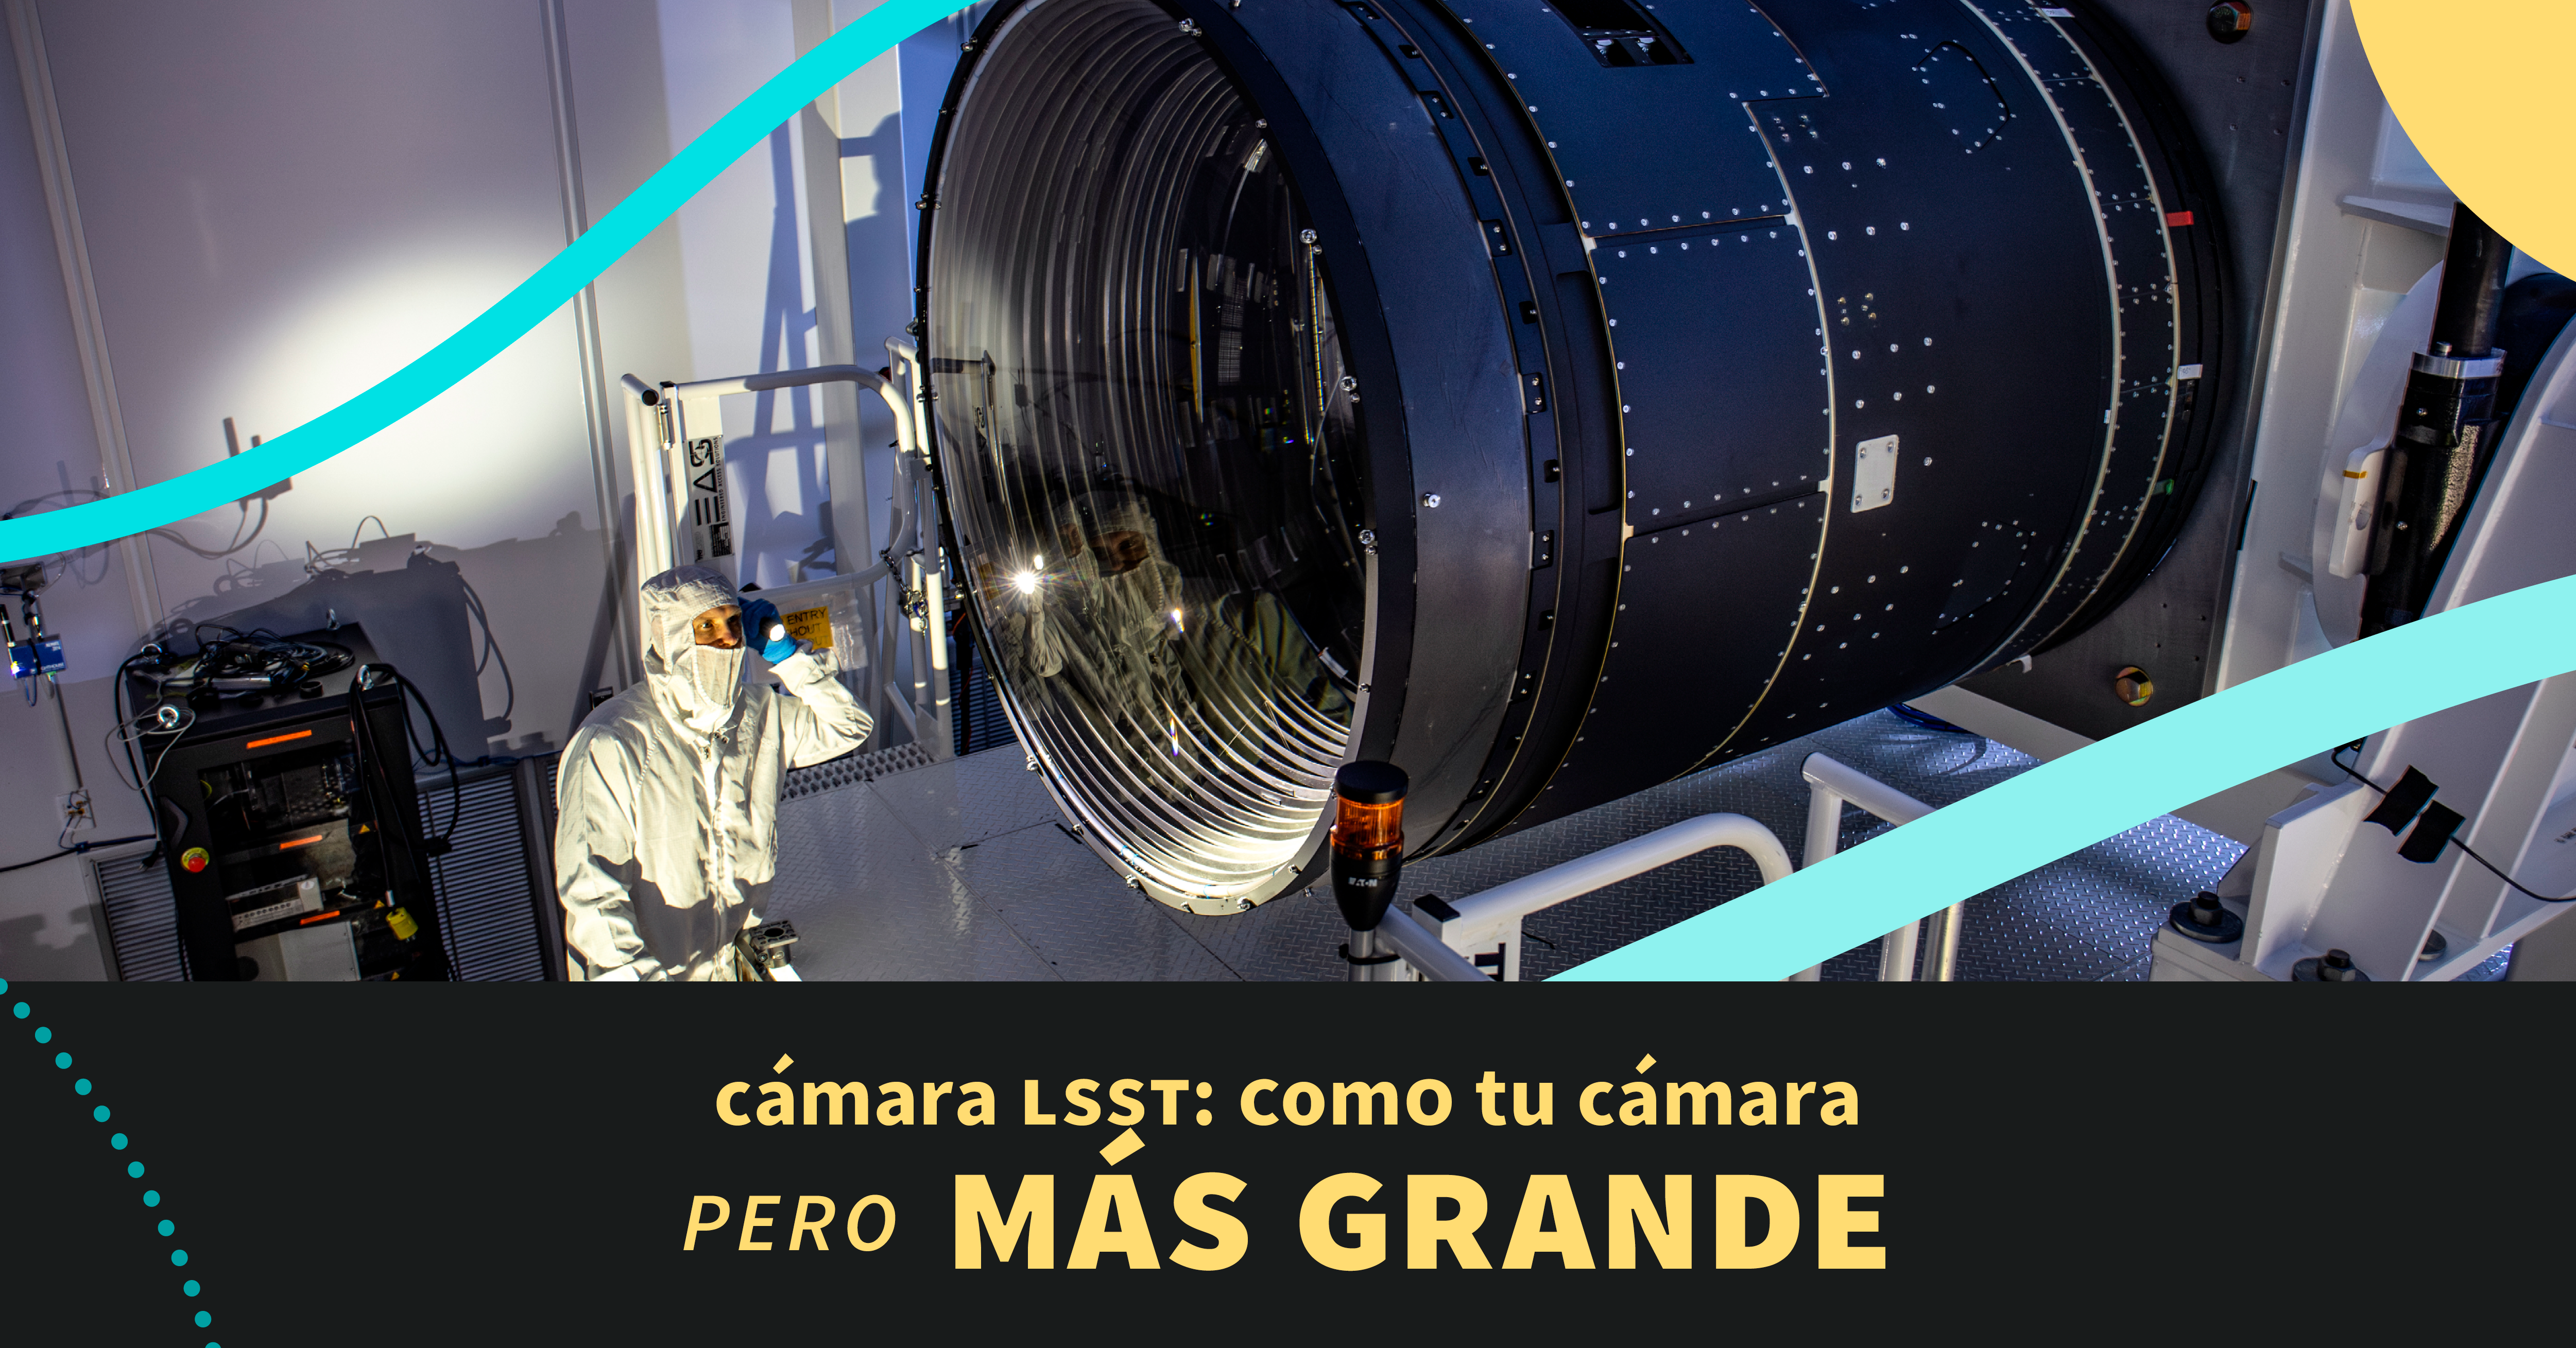

LSST Camera Illustration

Educational illustration of the Rubin Observatory LSST Camera.

Credit: RubinObs/NOIRLab/SLAC/NSF/DOE/AURA/J. Pinto